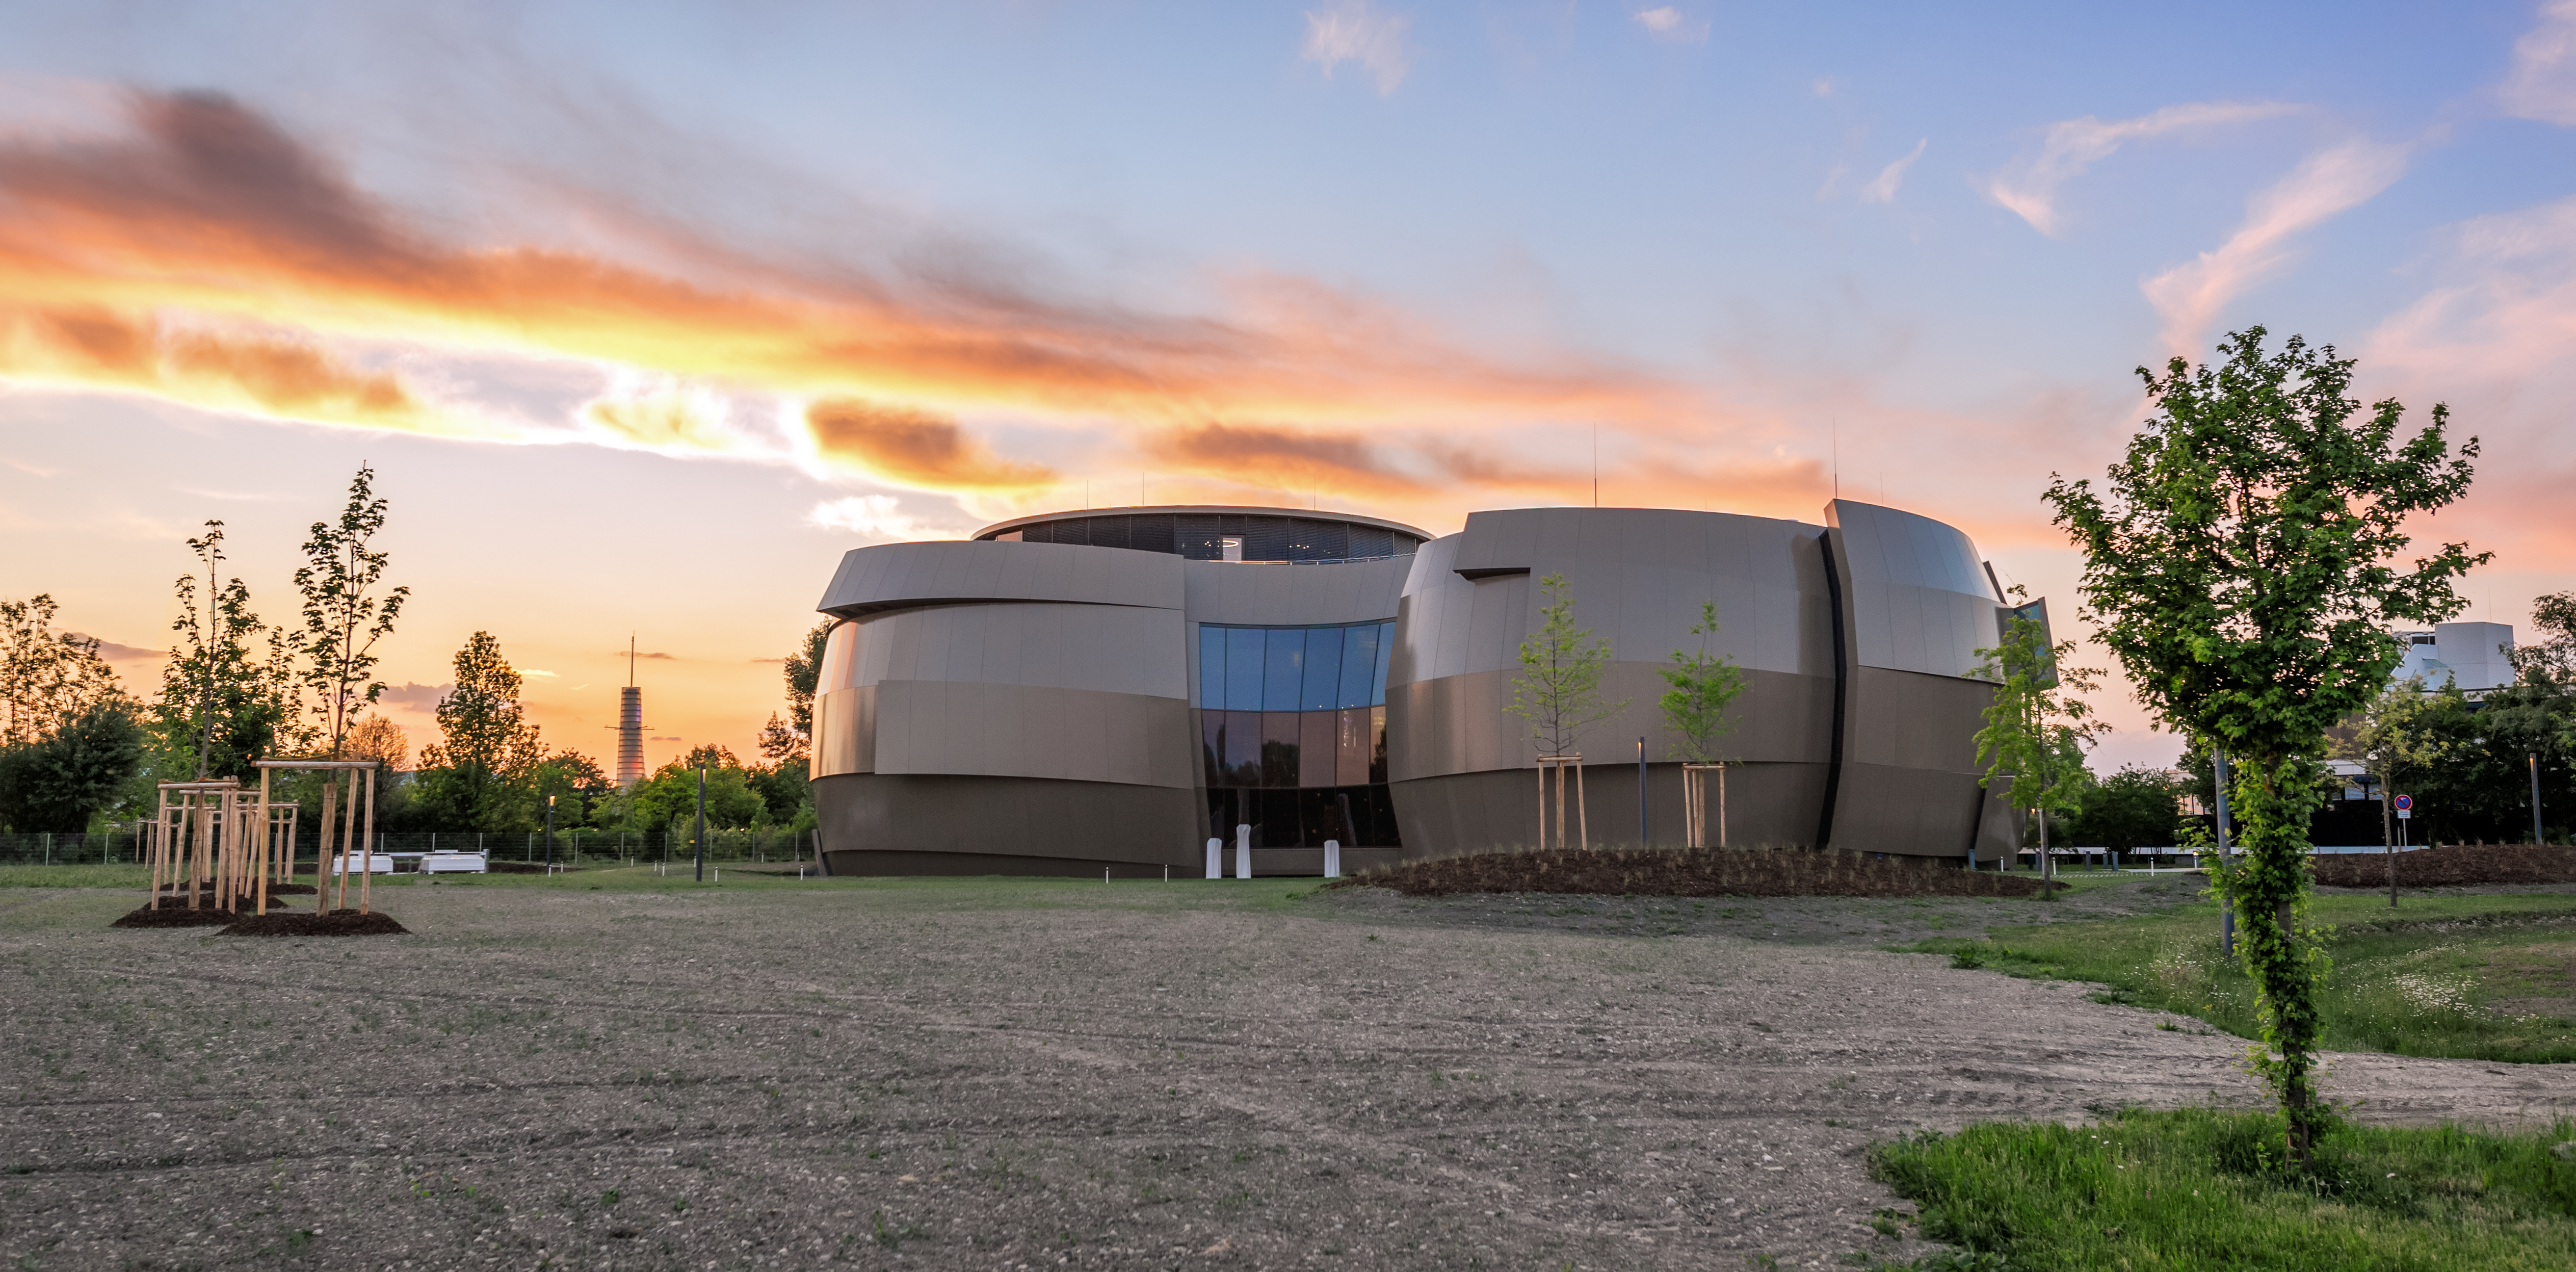

Dusk at Supernova

This image from ESO Photo Ambassador Petr Horálek captures dusk at the ESO Supernova Planetarium & Visitor Centre, a cutting-edge free astronomy centre for the public located at the site of ESO Headquarters in Garching bei München, Germany.

Credit: ESO/P. Horálek